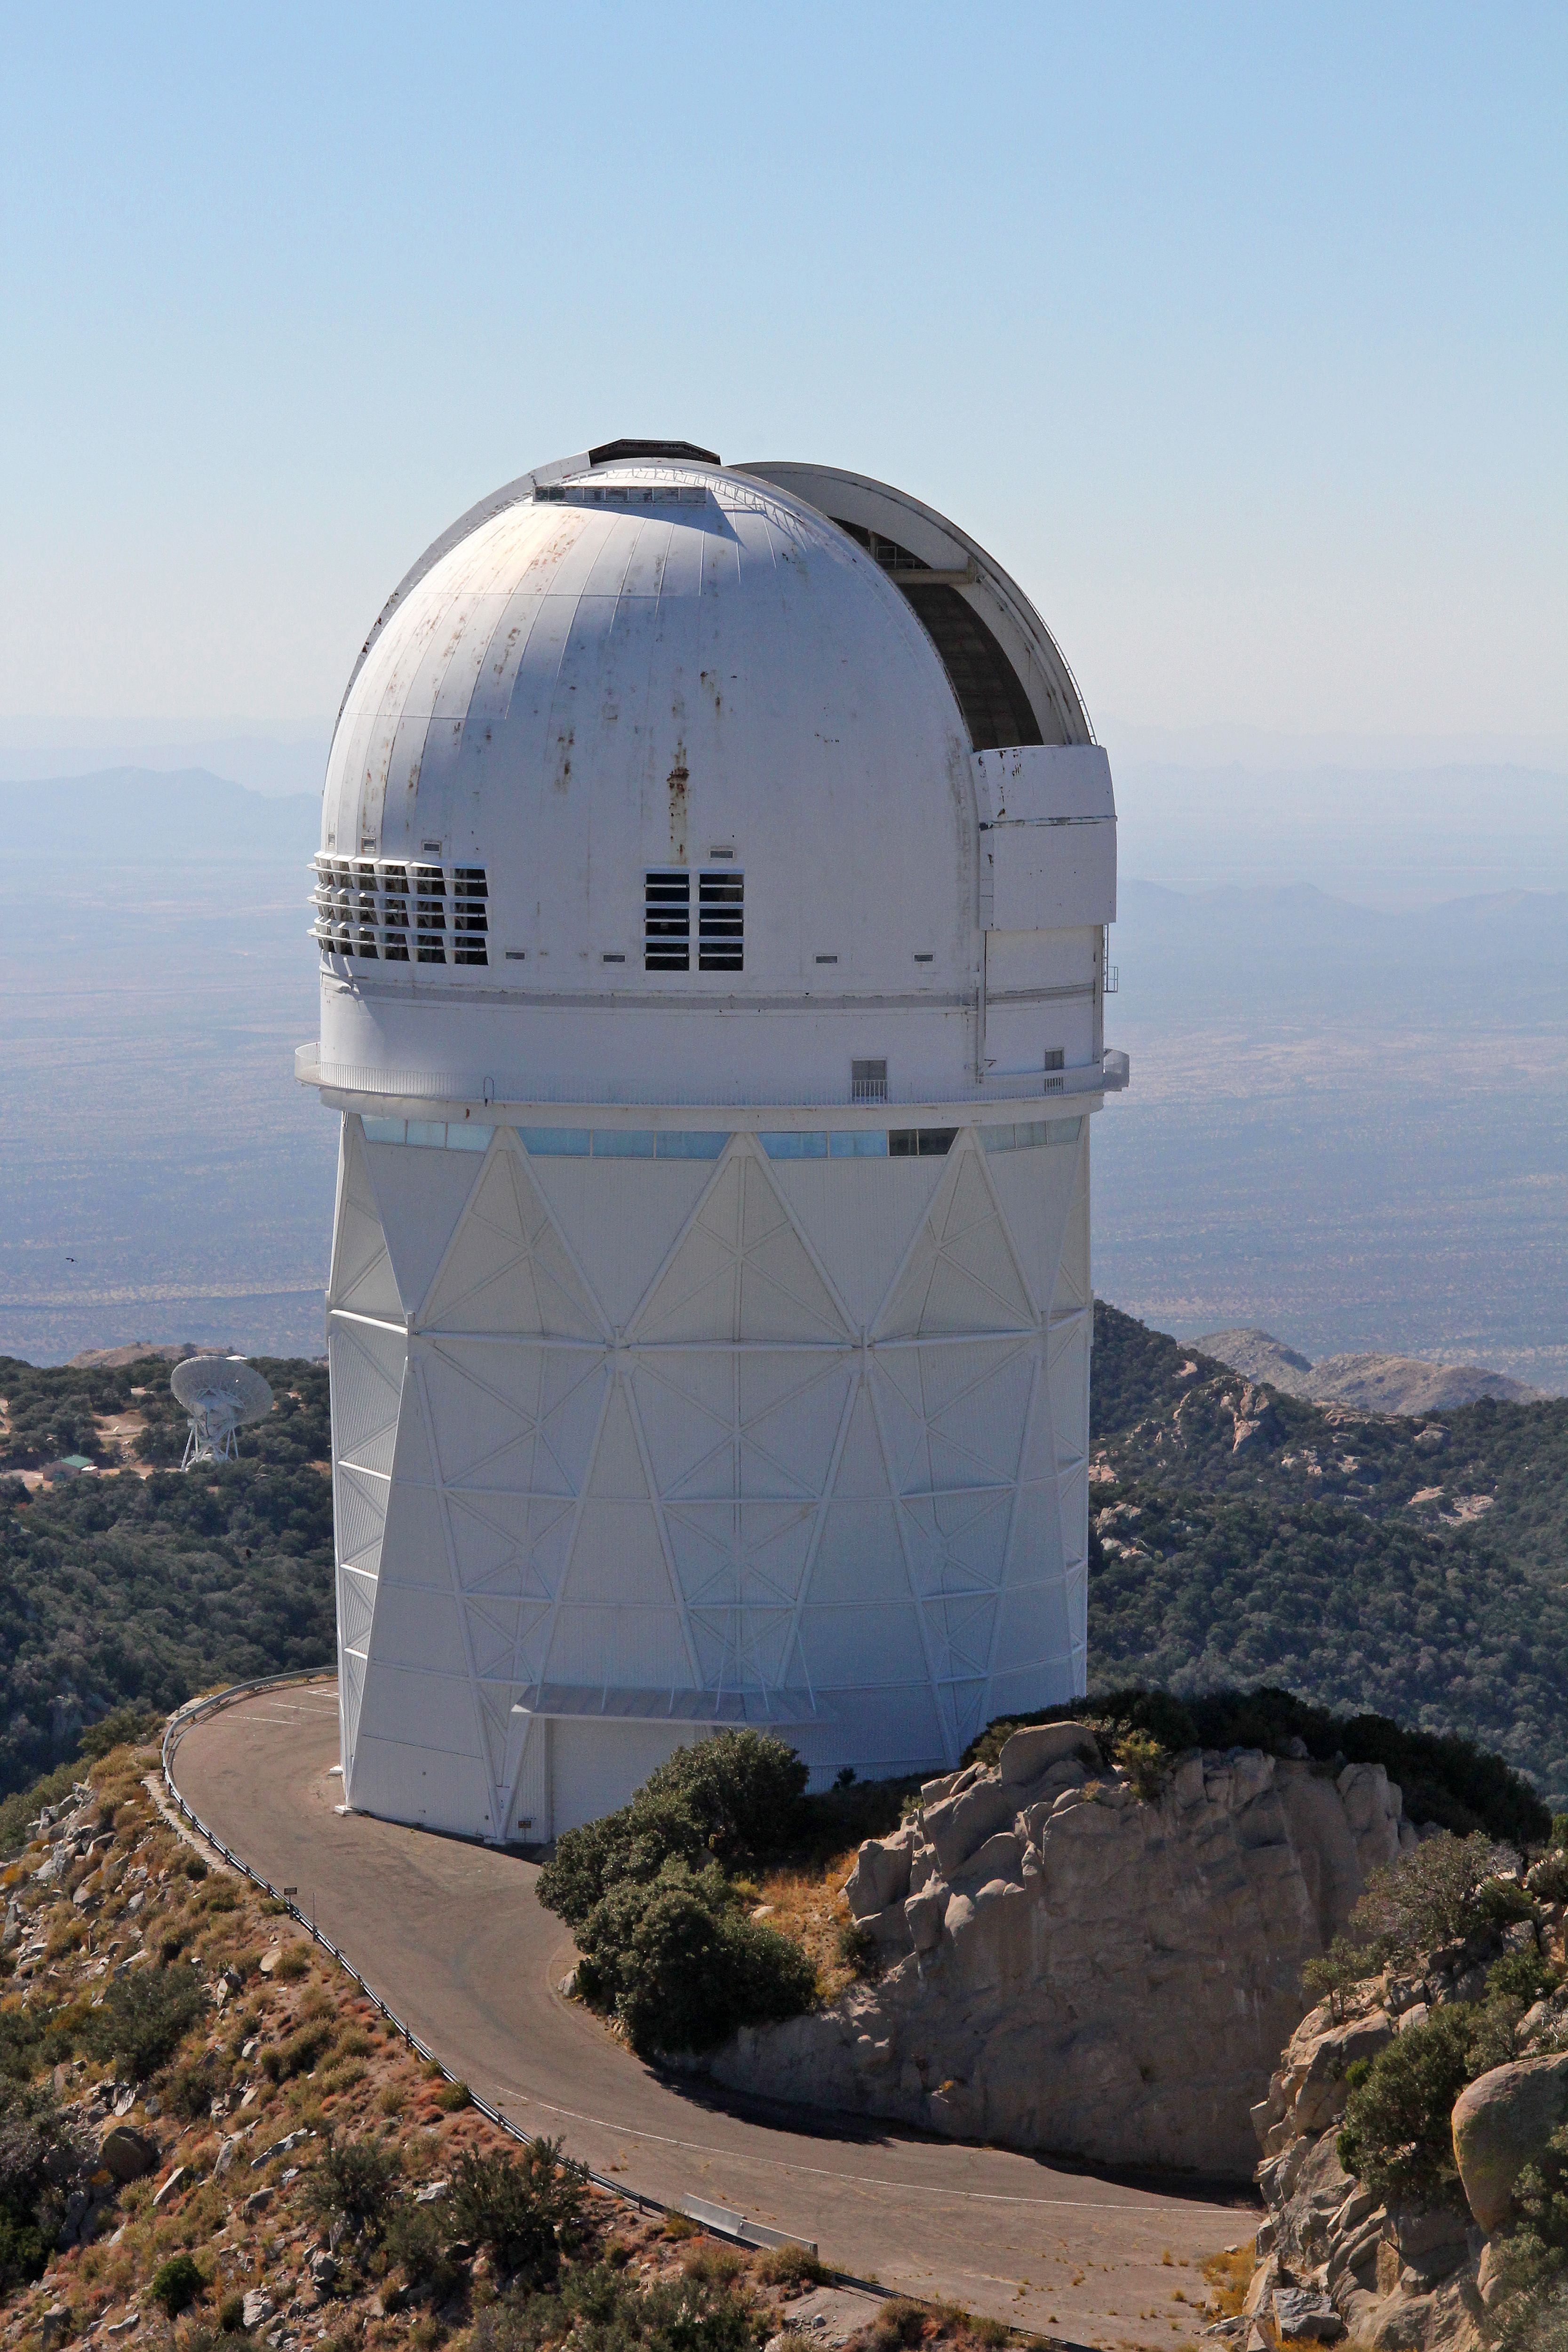

Aerial view of Kitt Peak National Observatory, 29 October 2012

Aerial view of the Mayall 4-m Telescope at Kitt Peak National Observatory, from 29 October 2012.

Credit: P. Marenfeld/NOIRLab/NSF/AURA/ and E. Acosta/Vera C. Rubin Observatory/ NOIRLab/ NSF/ AURA